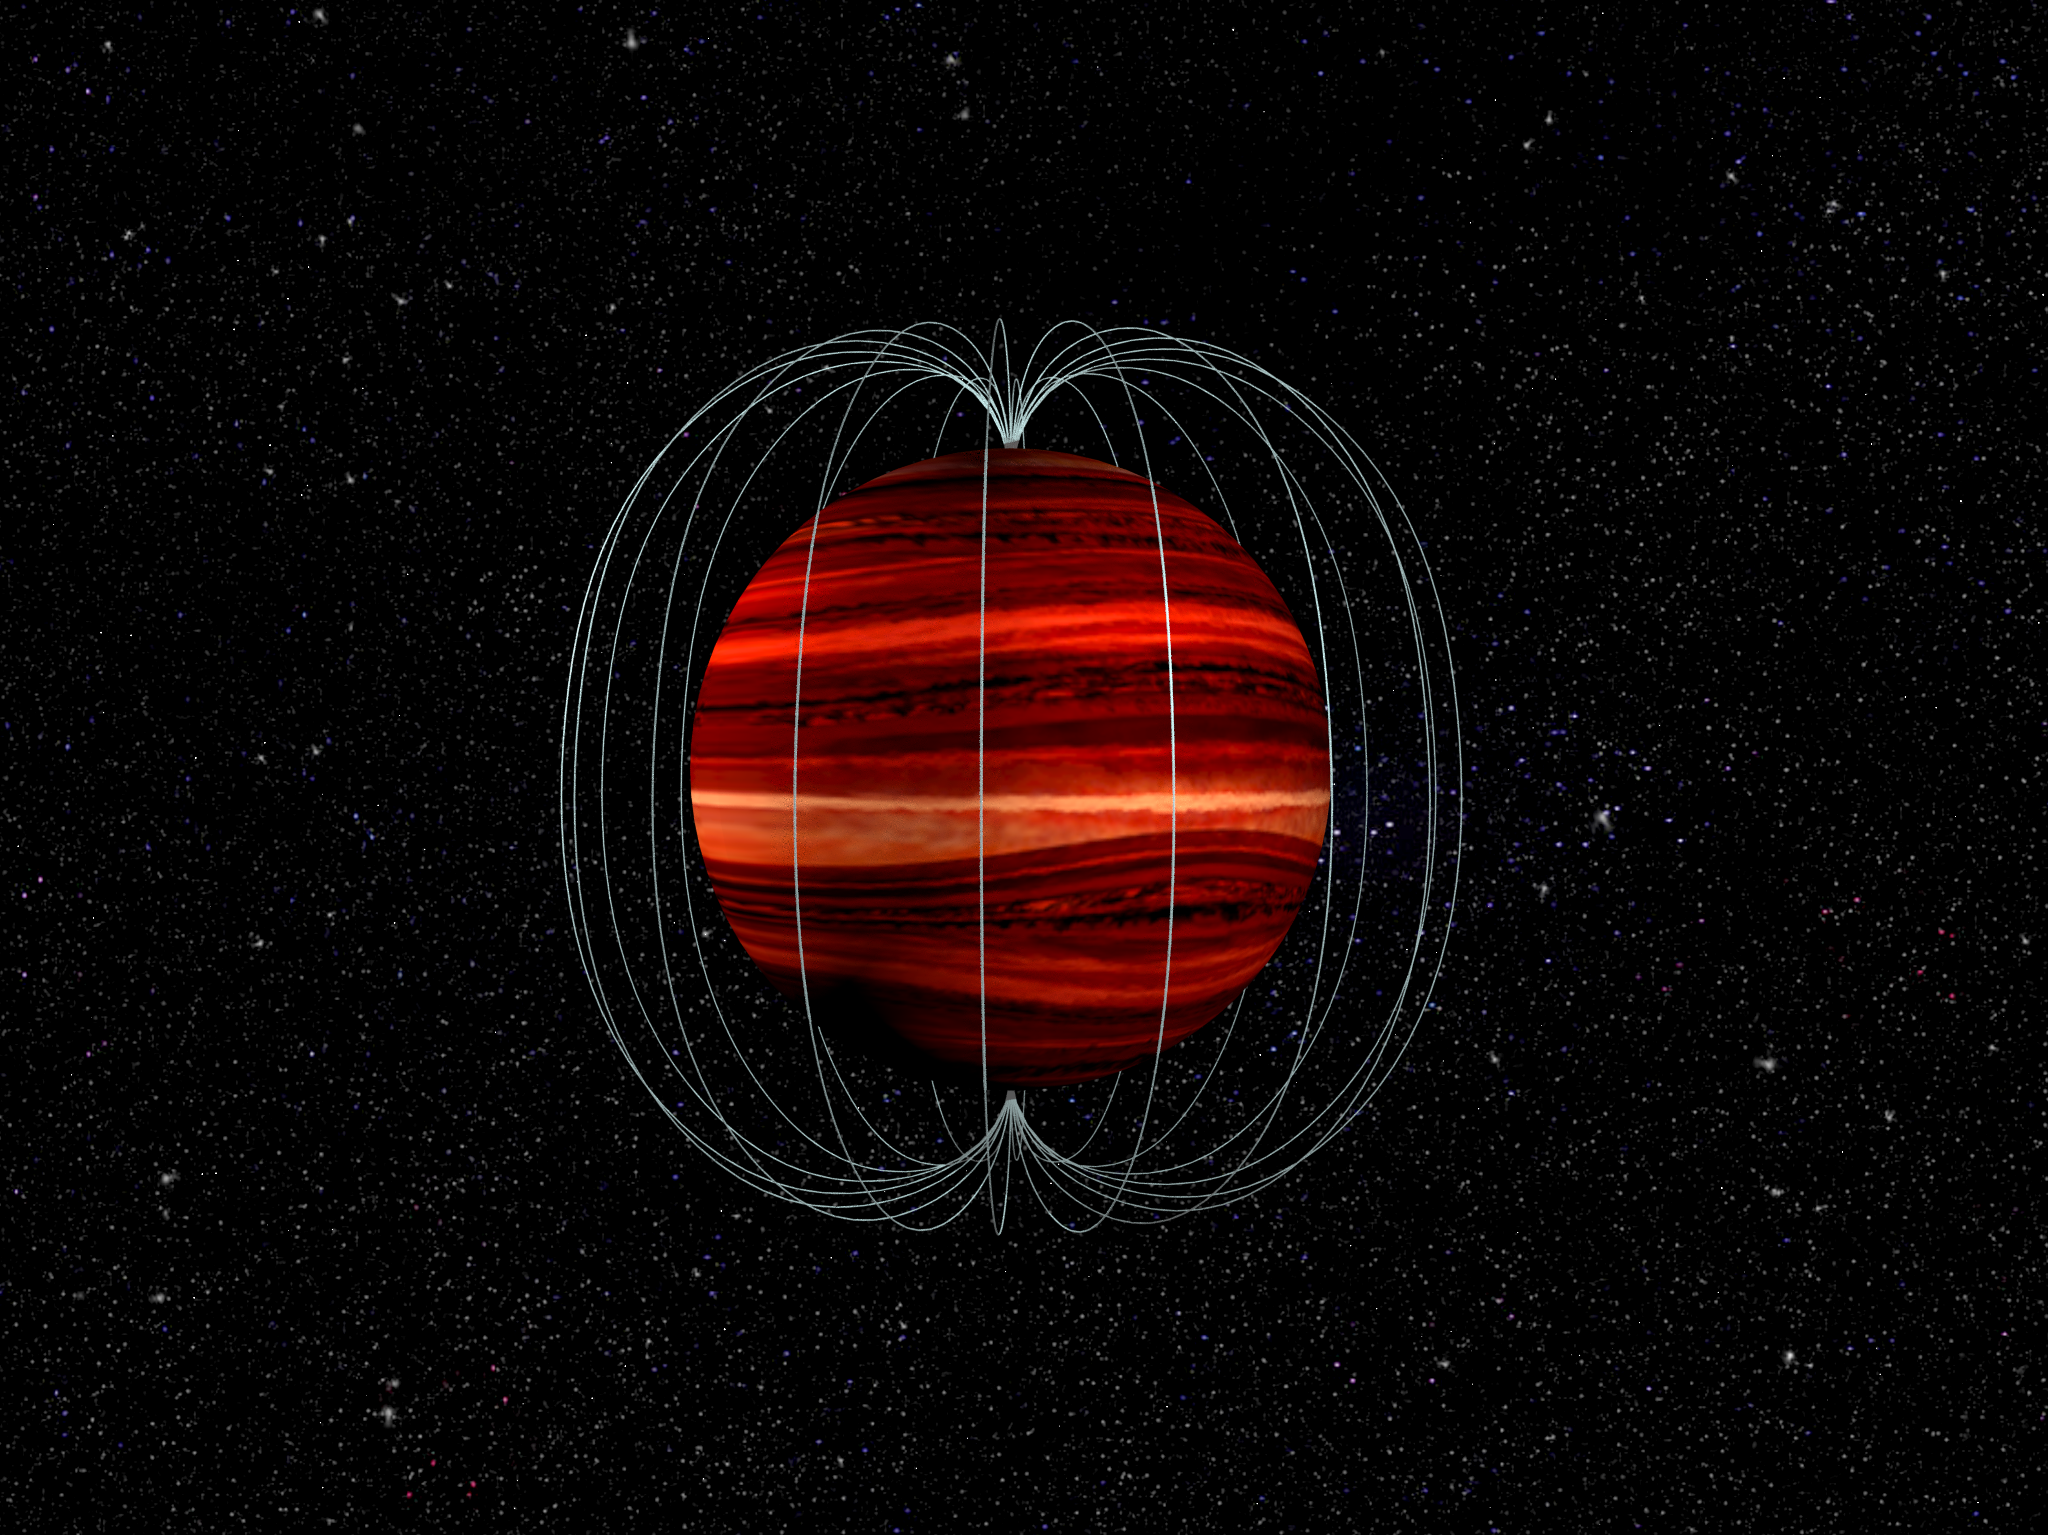

Brown Dwarf and its Magnetic Field

Artist's conception of a brown dwarf -- an object intermediate in mass between a star and a planet -- along with illustration of its magnetic field.

Credit: B. Saxton NRAO/AUI/NSF